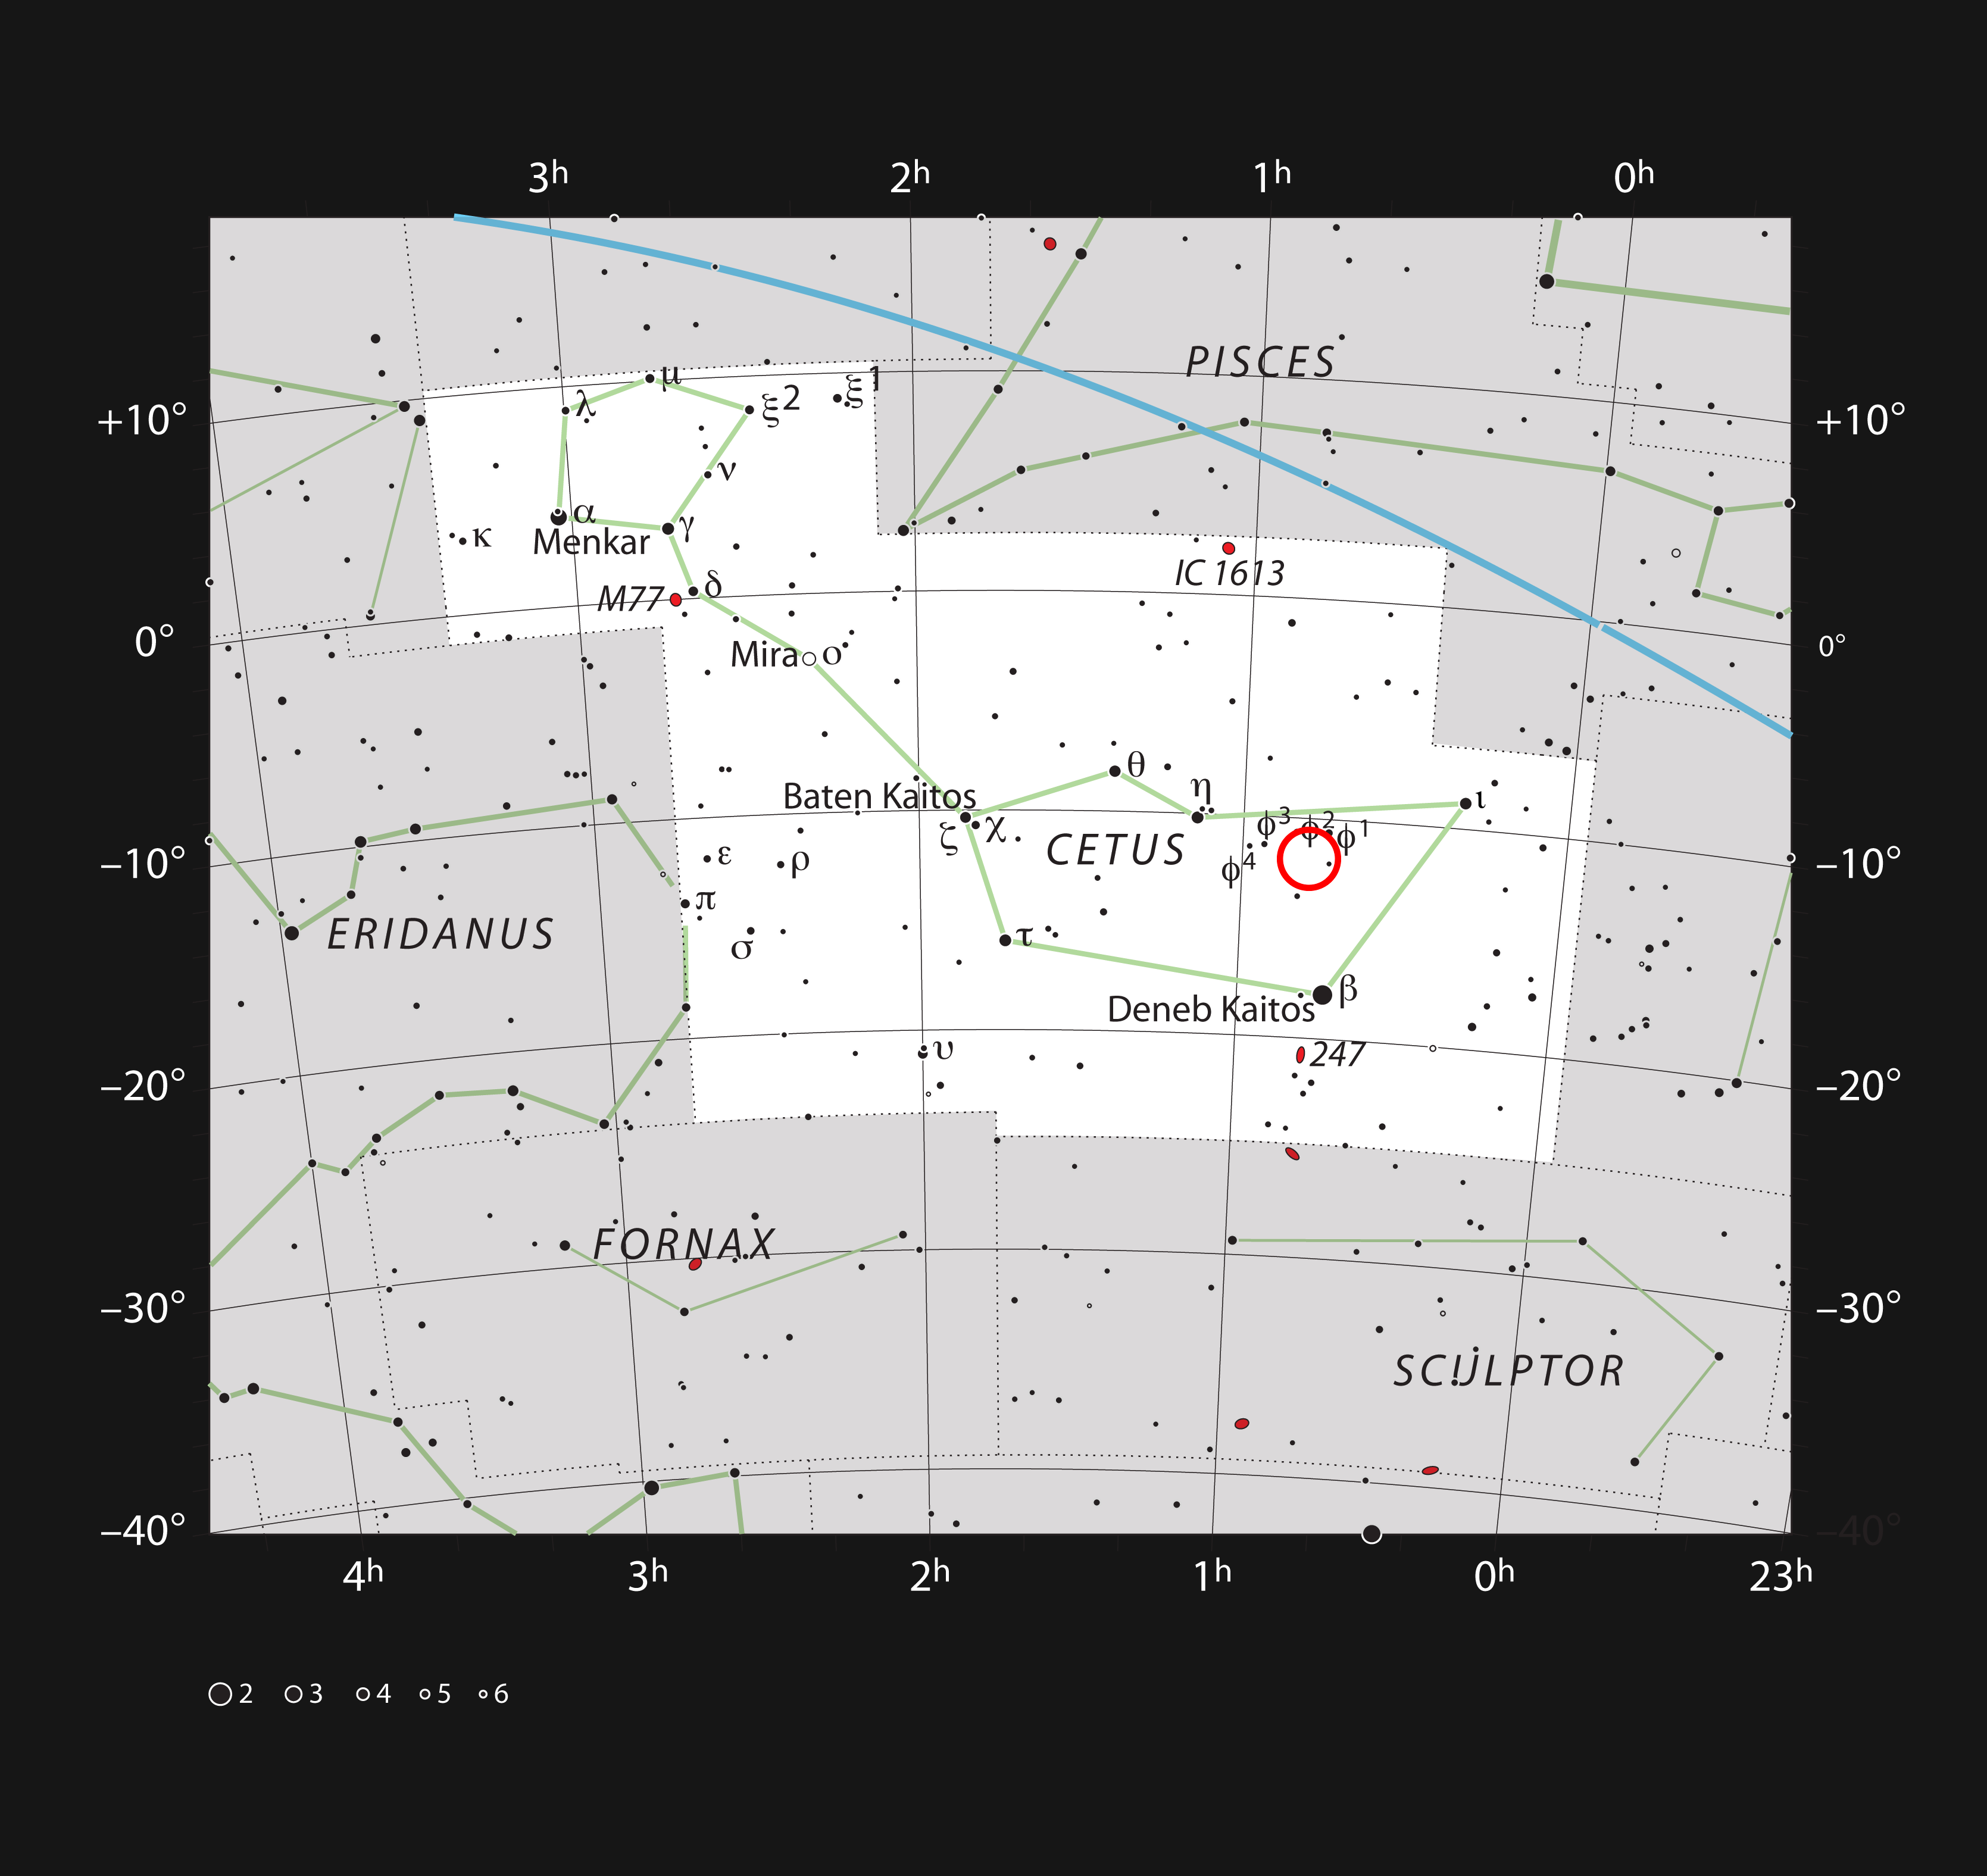

The Skull Nebula in the constellation of Cetus (The Whale)

This chart shows the location of the planetary nebula NGC 246, also known as Skull Nebula, in the constellation of Cetus (The Whale). The map includes most of the stars visible to the unaided eye under good conditions, and the location of the nebula is indicated by a red circle.

Credit: ESO, IAU and Sky & Telescope